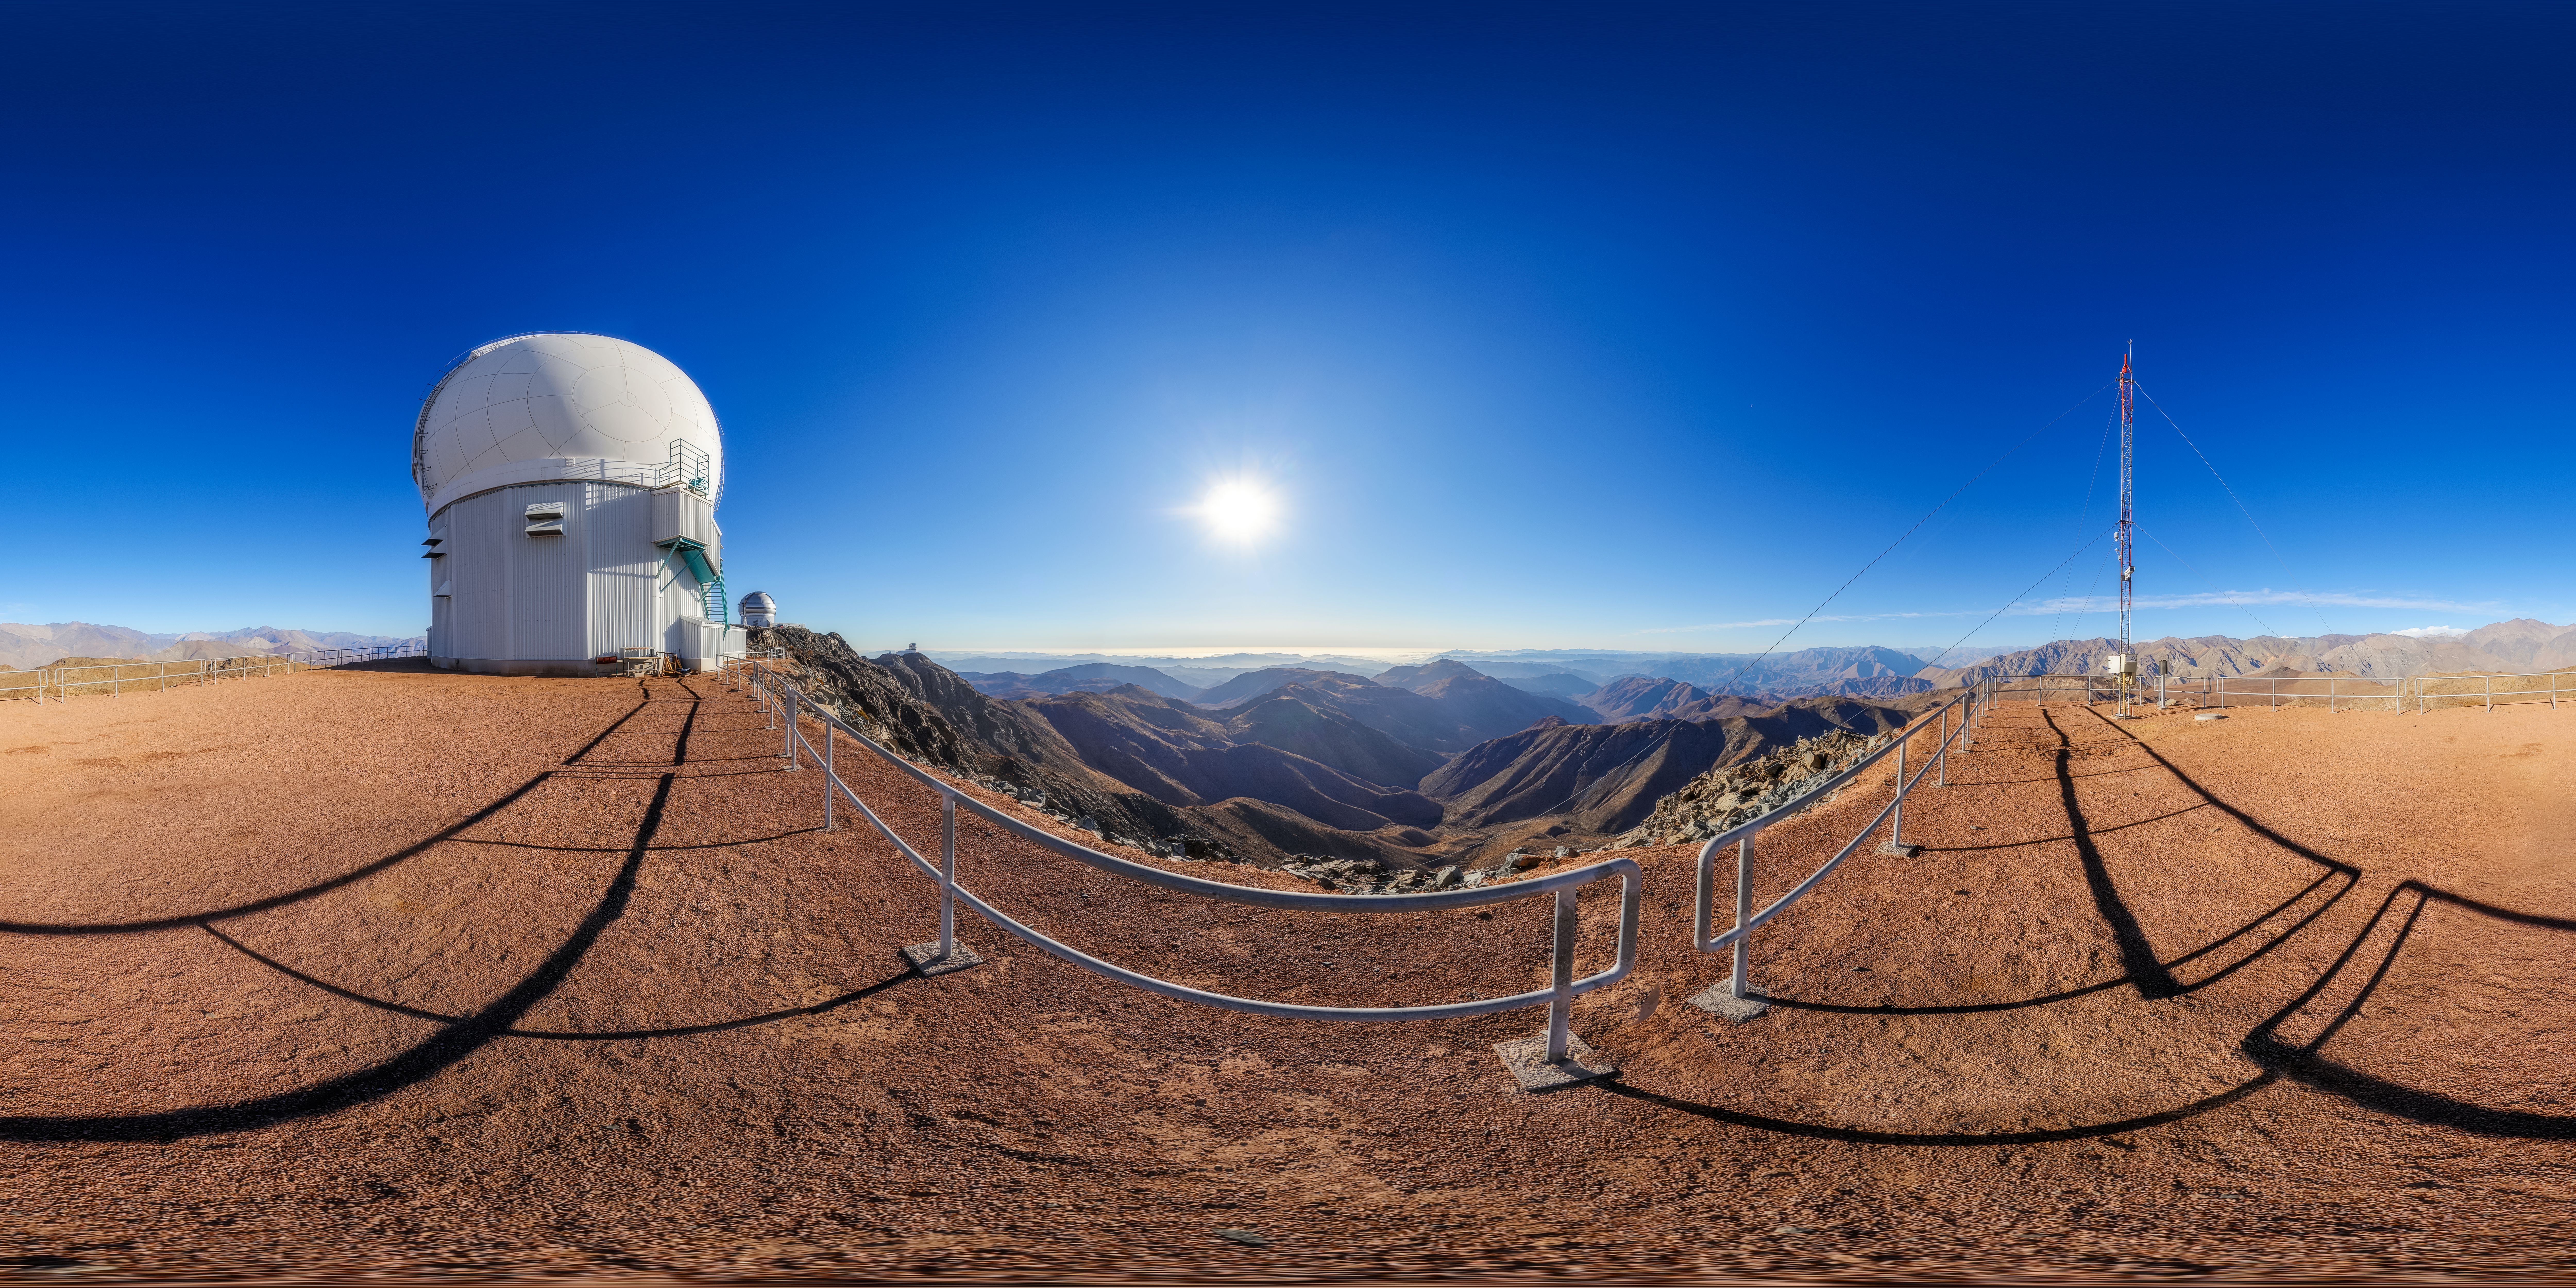

SOAR on Cerro Pachón 360 Panorama

A 360 panorama of the 4.1-meter Southern Astrophysical Research (SOAR) Telescope on Cerro Pachón, with Gemini South and the Vera C. Rubin Observatory in the background.

A fulldome version of this image can be viewed here.

Credit: NOIRLab/NSF/AURA/P. Horálek